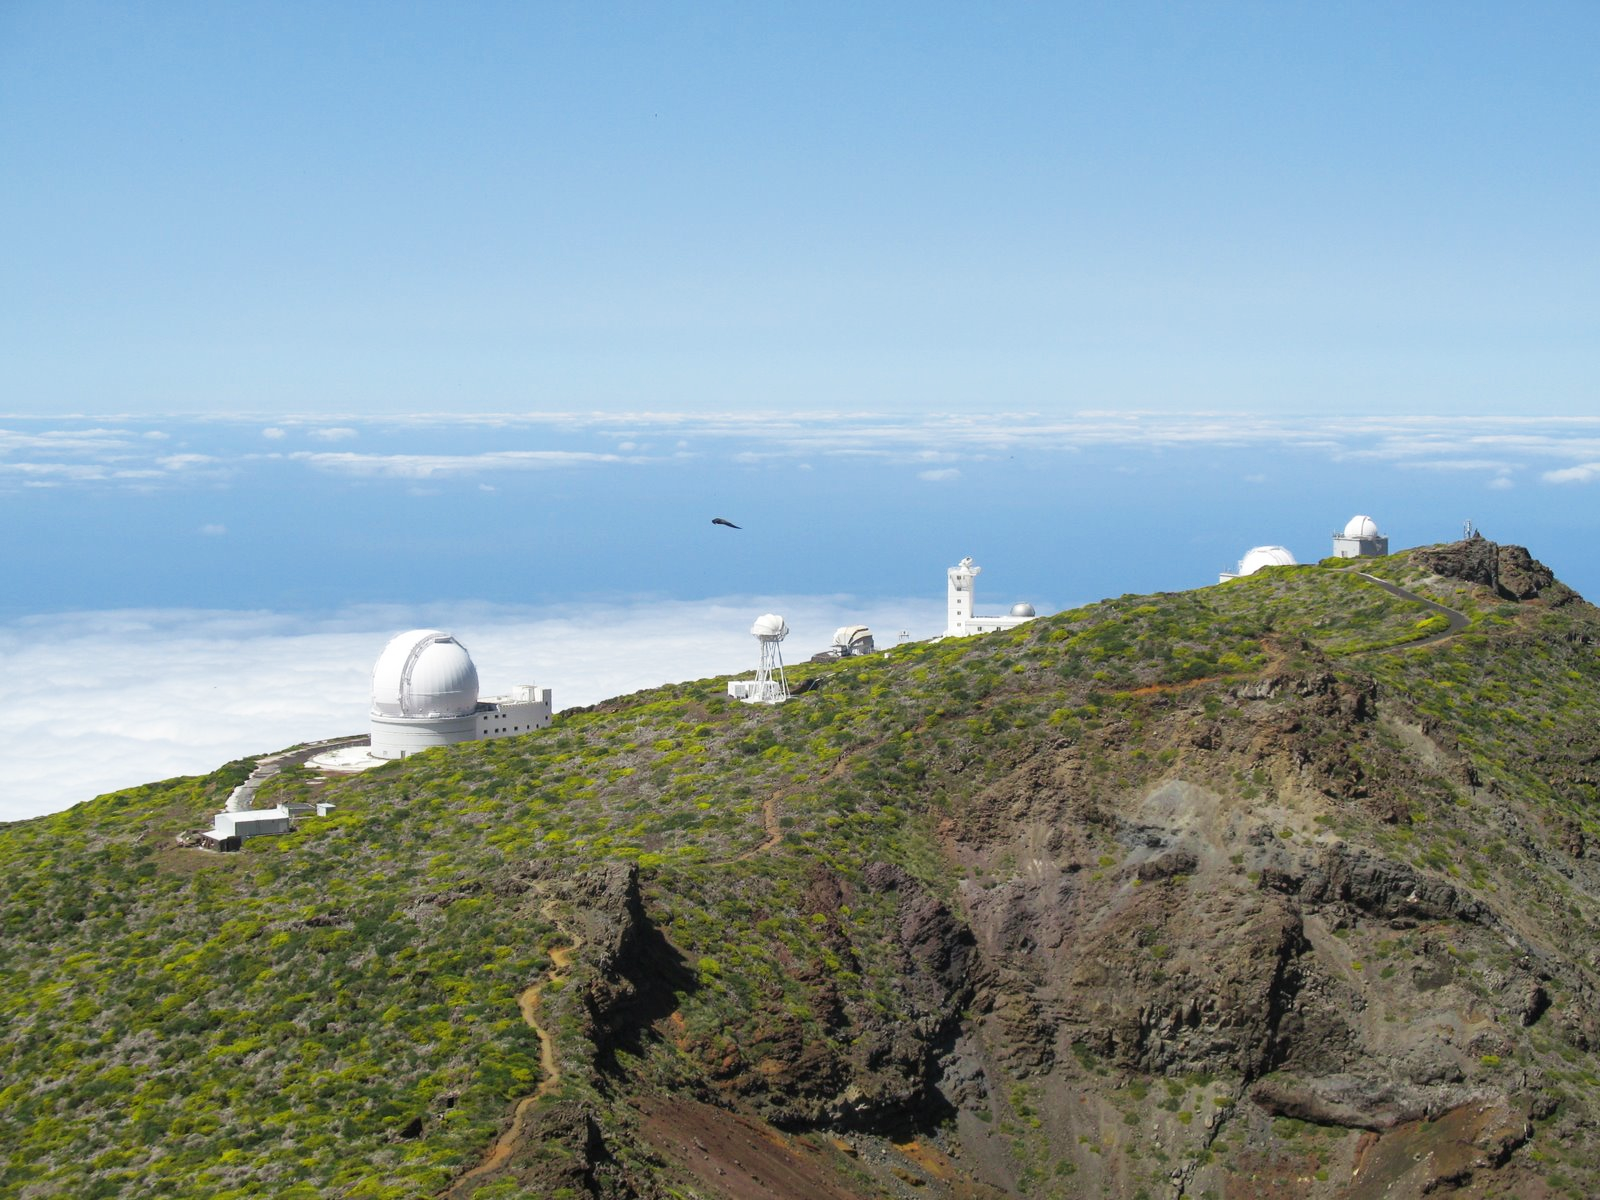

Roque de los Muchachos Observatory at La Palma

View of the “Roque de los Muchachos” Observatory, located at an elevation of 2400 metres on the Canary Island of La Palma, Spain. The “Roque de los Muchachos” peak was included in the final short list of candidate sites to host the ELT. In this picture, on the left, the dome of the 4.2-metre William Herschel Telescope.

Credit: ESO/R. Hook